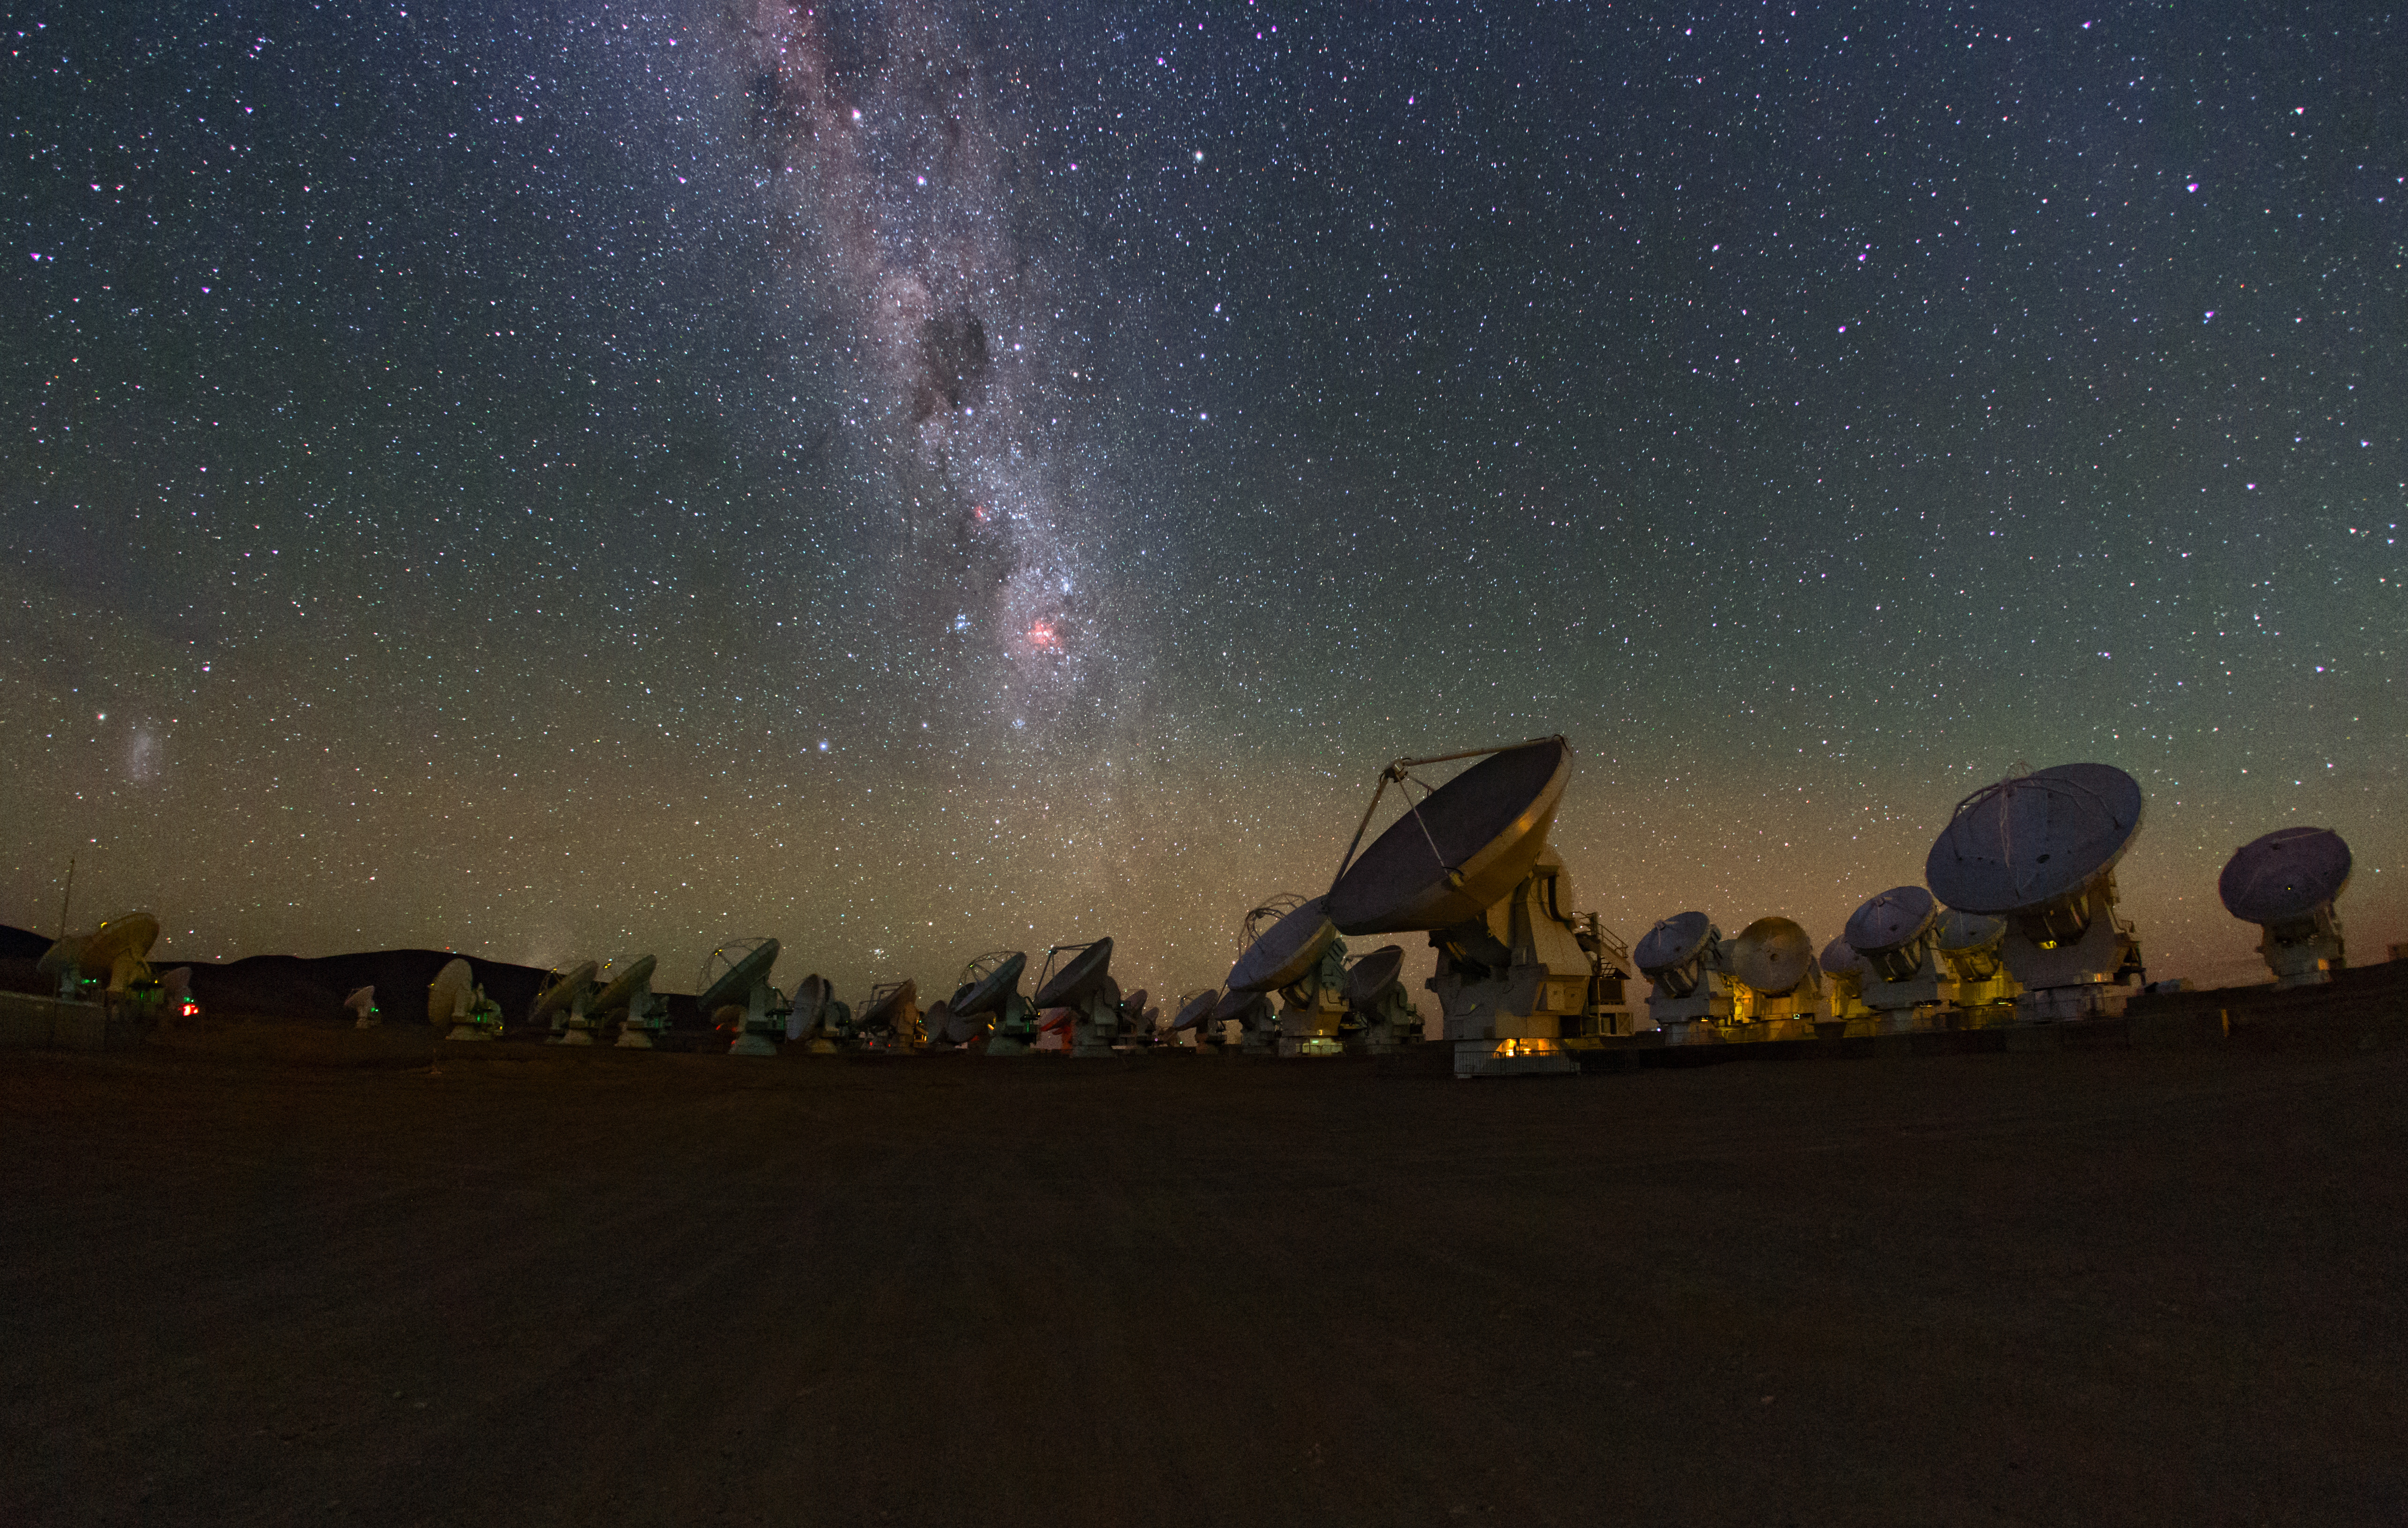

The Milky Way glitters

The Milky Way glitters above the ALMA array in this image taken from a time lapse sequence during the ESO Ultra HD Expedition.

Credit: B. Tafreshi (ESO)